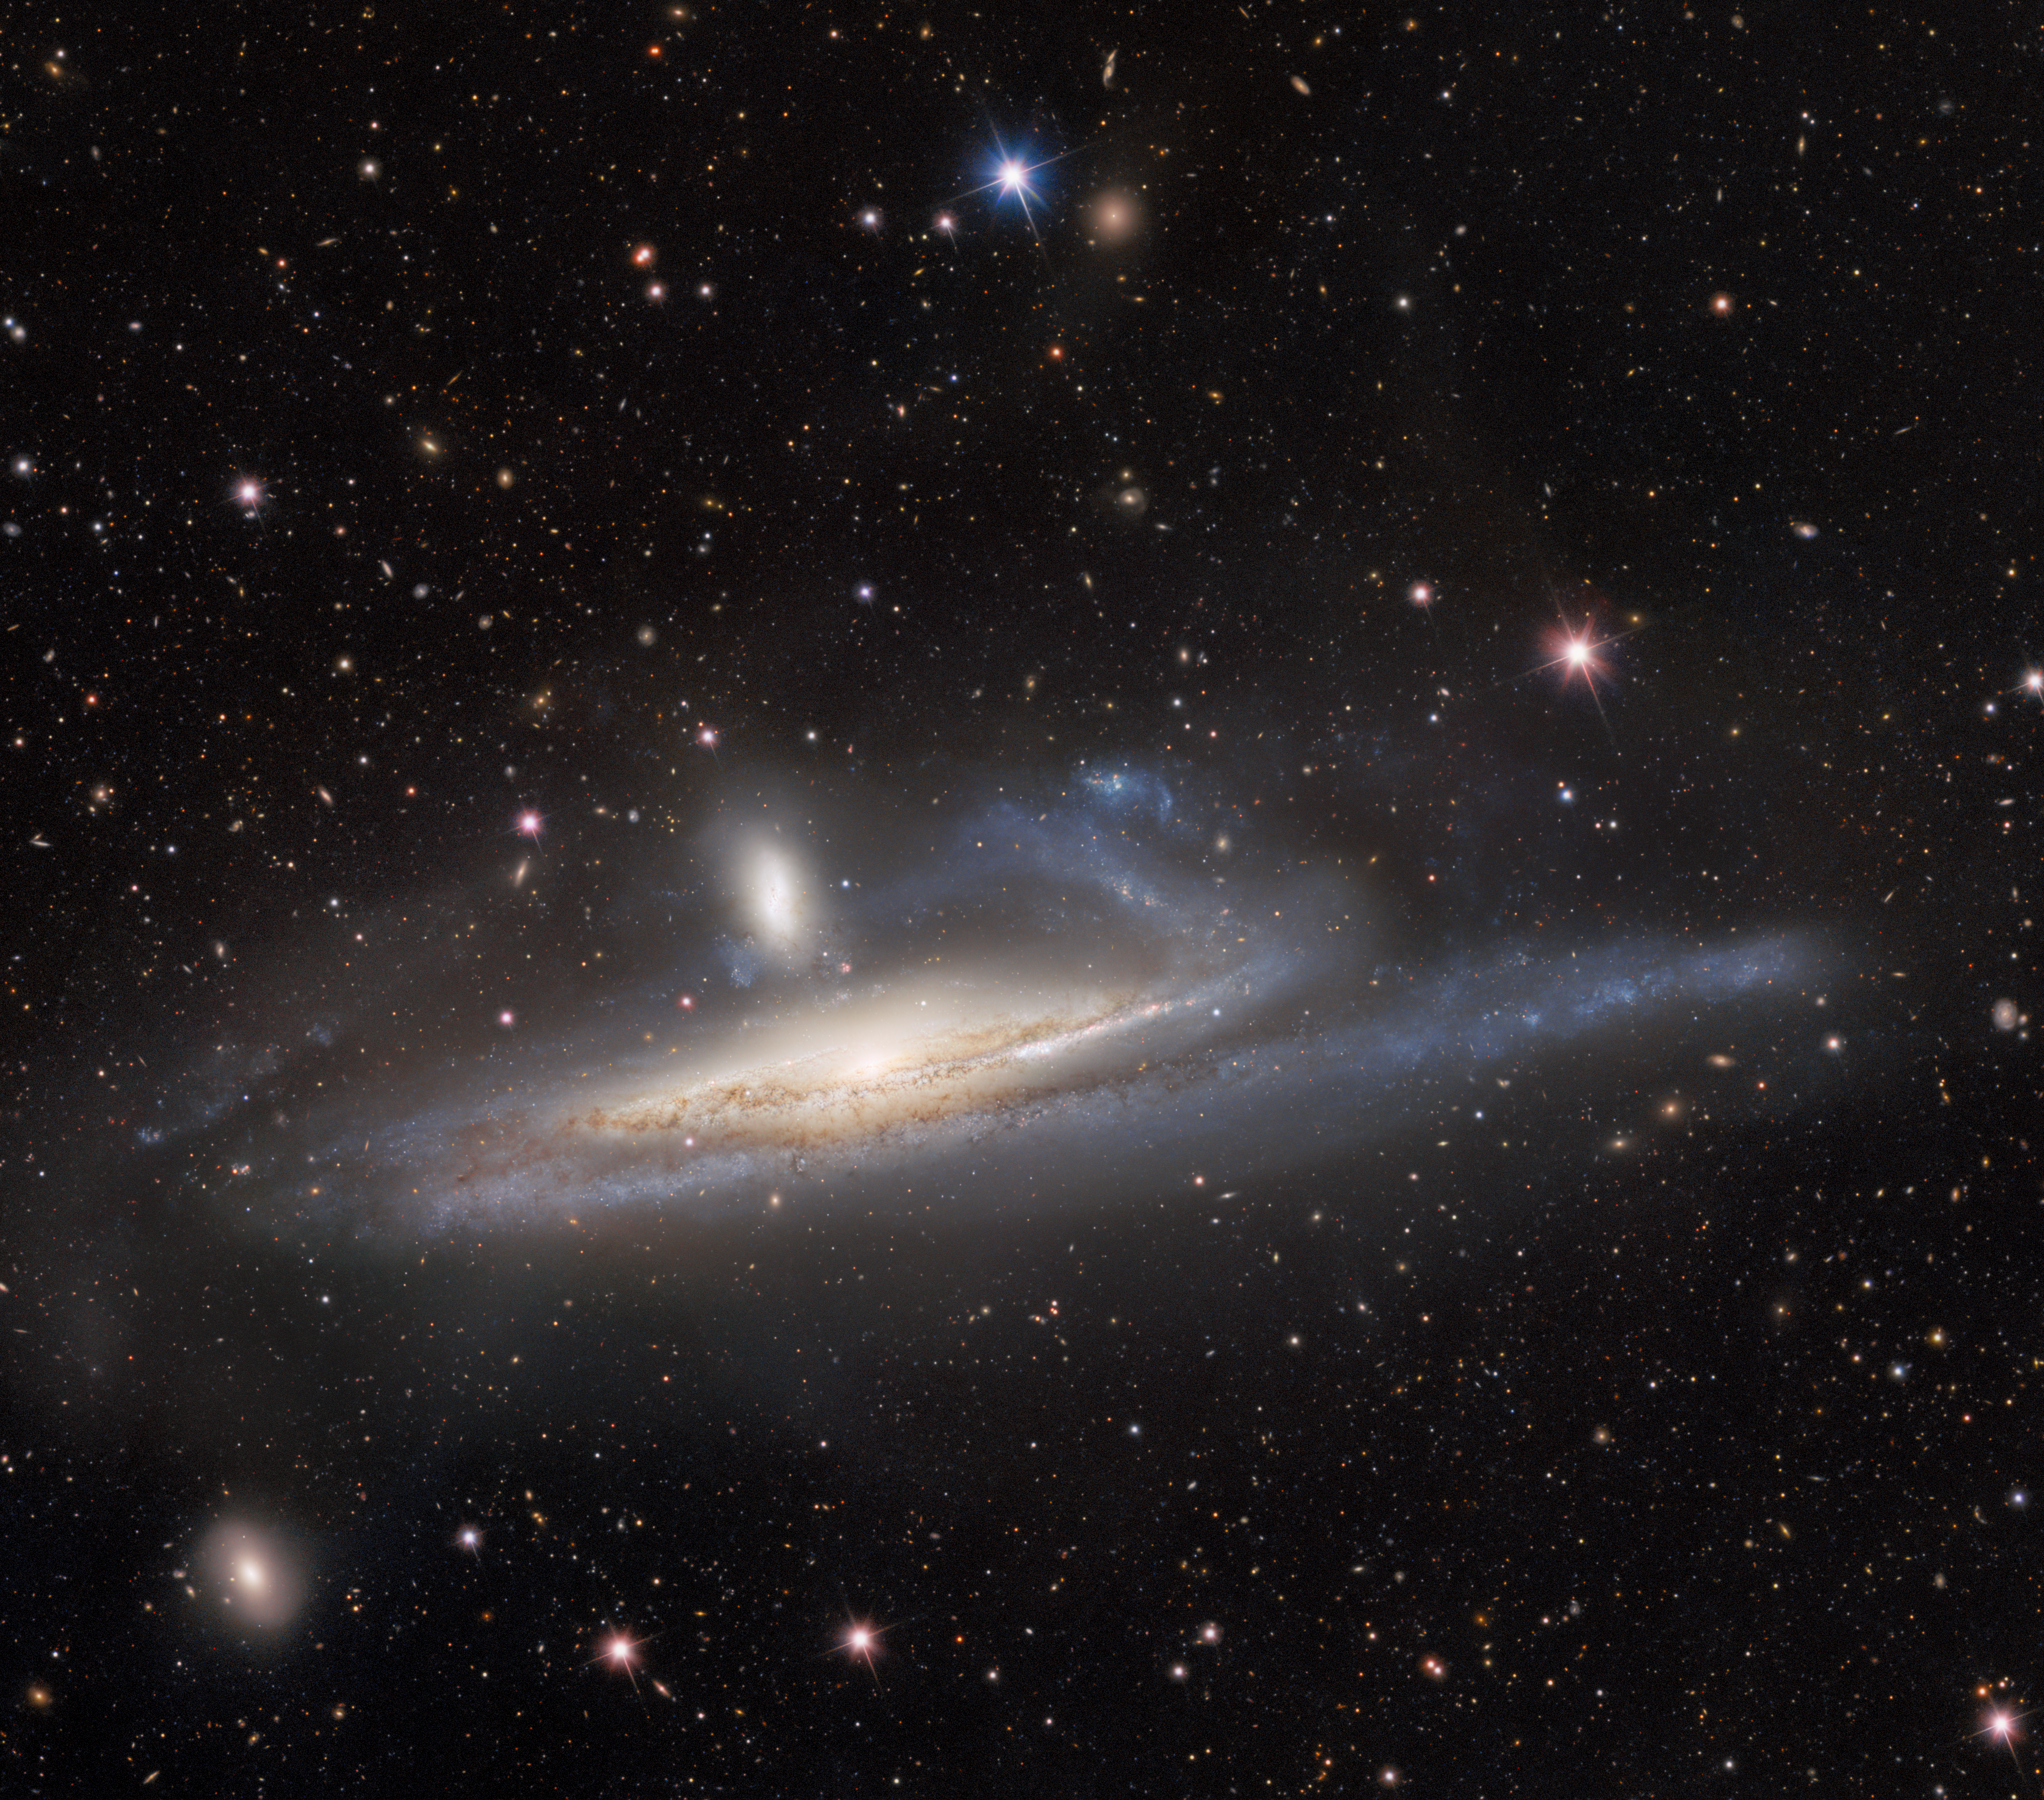

Dark Energy Camera Captures Galaxies in Lopsided Tug of War, a Prelude to Merger

The spiral galaxy NGC 1532, also known as Haley’s Coronet, is caught in a lopsided tug of war with its smaller neighbor, the dwarf galaxy NGC 1531. The image — taken by the US Department of Energy’s (DOE) Dark Energy Camera mounted on the National Science Foundation’s (NSF) Víctor M. Blanco 4-meter Telescope at Cerro Tololo Inter-American Observatory in Chile, a Program of NSF NOIRLab — captures the mutual gravitational influences of a massive- and dwarf-galaxy merger.

Credit: CTIO/NOIRLab/DOE/NSF/AURA Image processing: R. Colombari, M. Rodriguez, M. Zamani & D. de Martin (NSF NOIRLab)